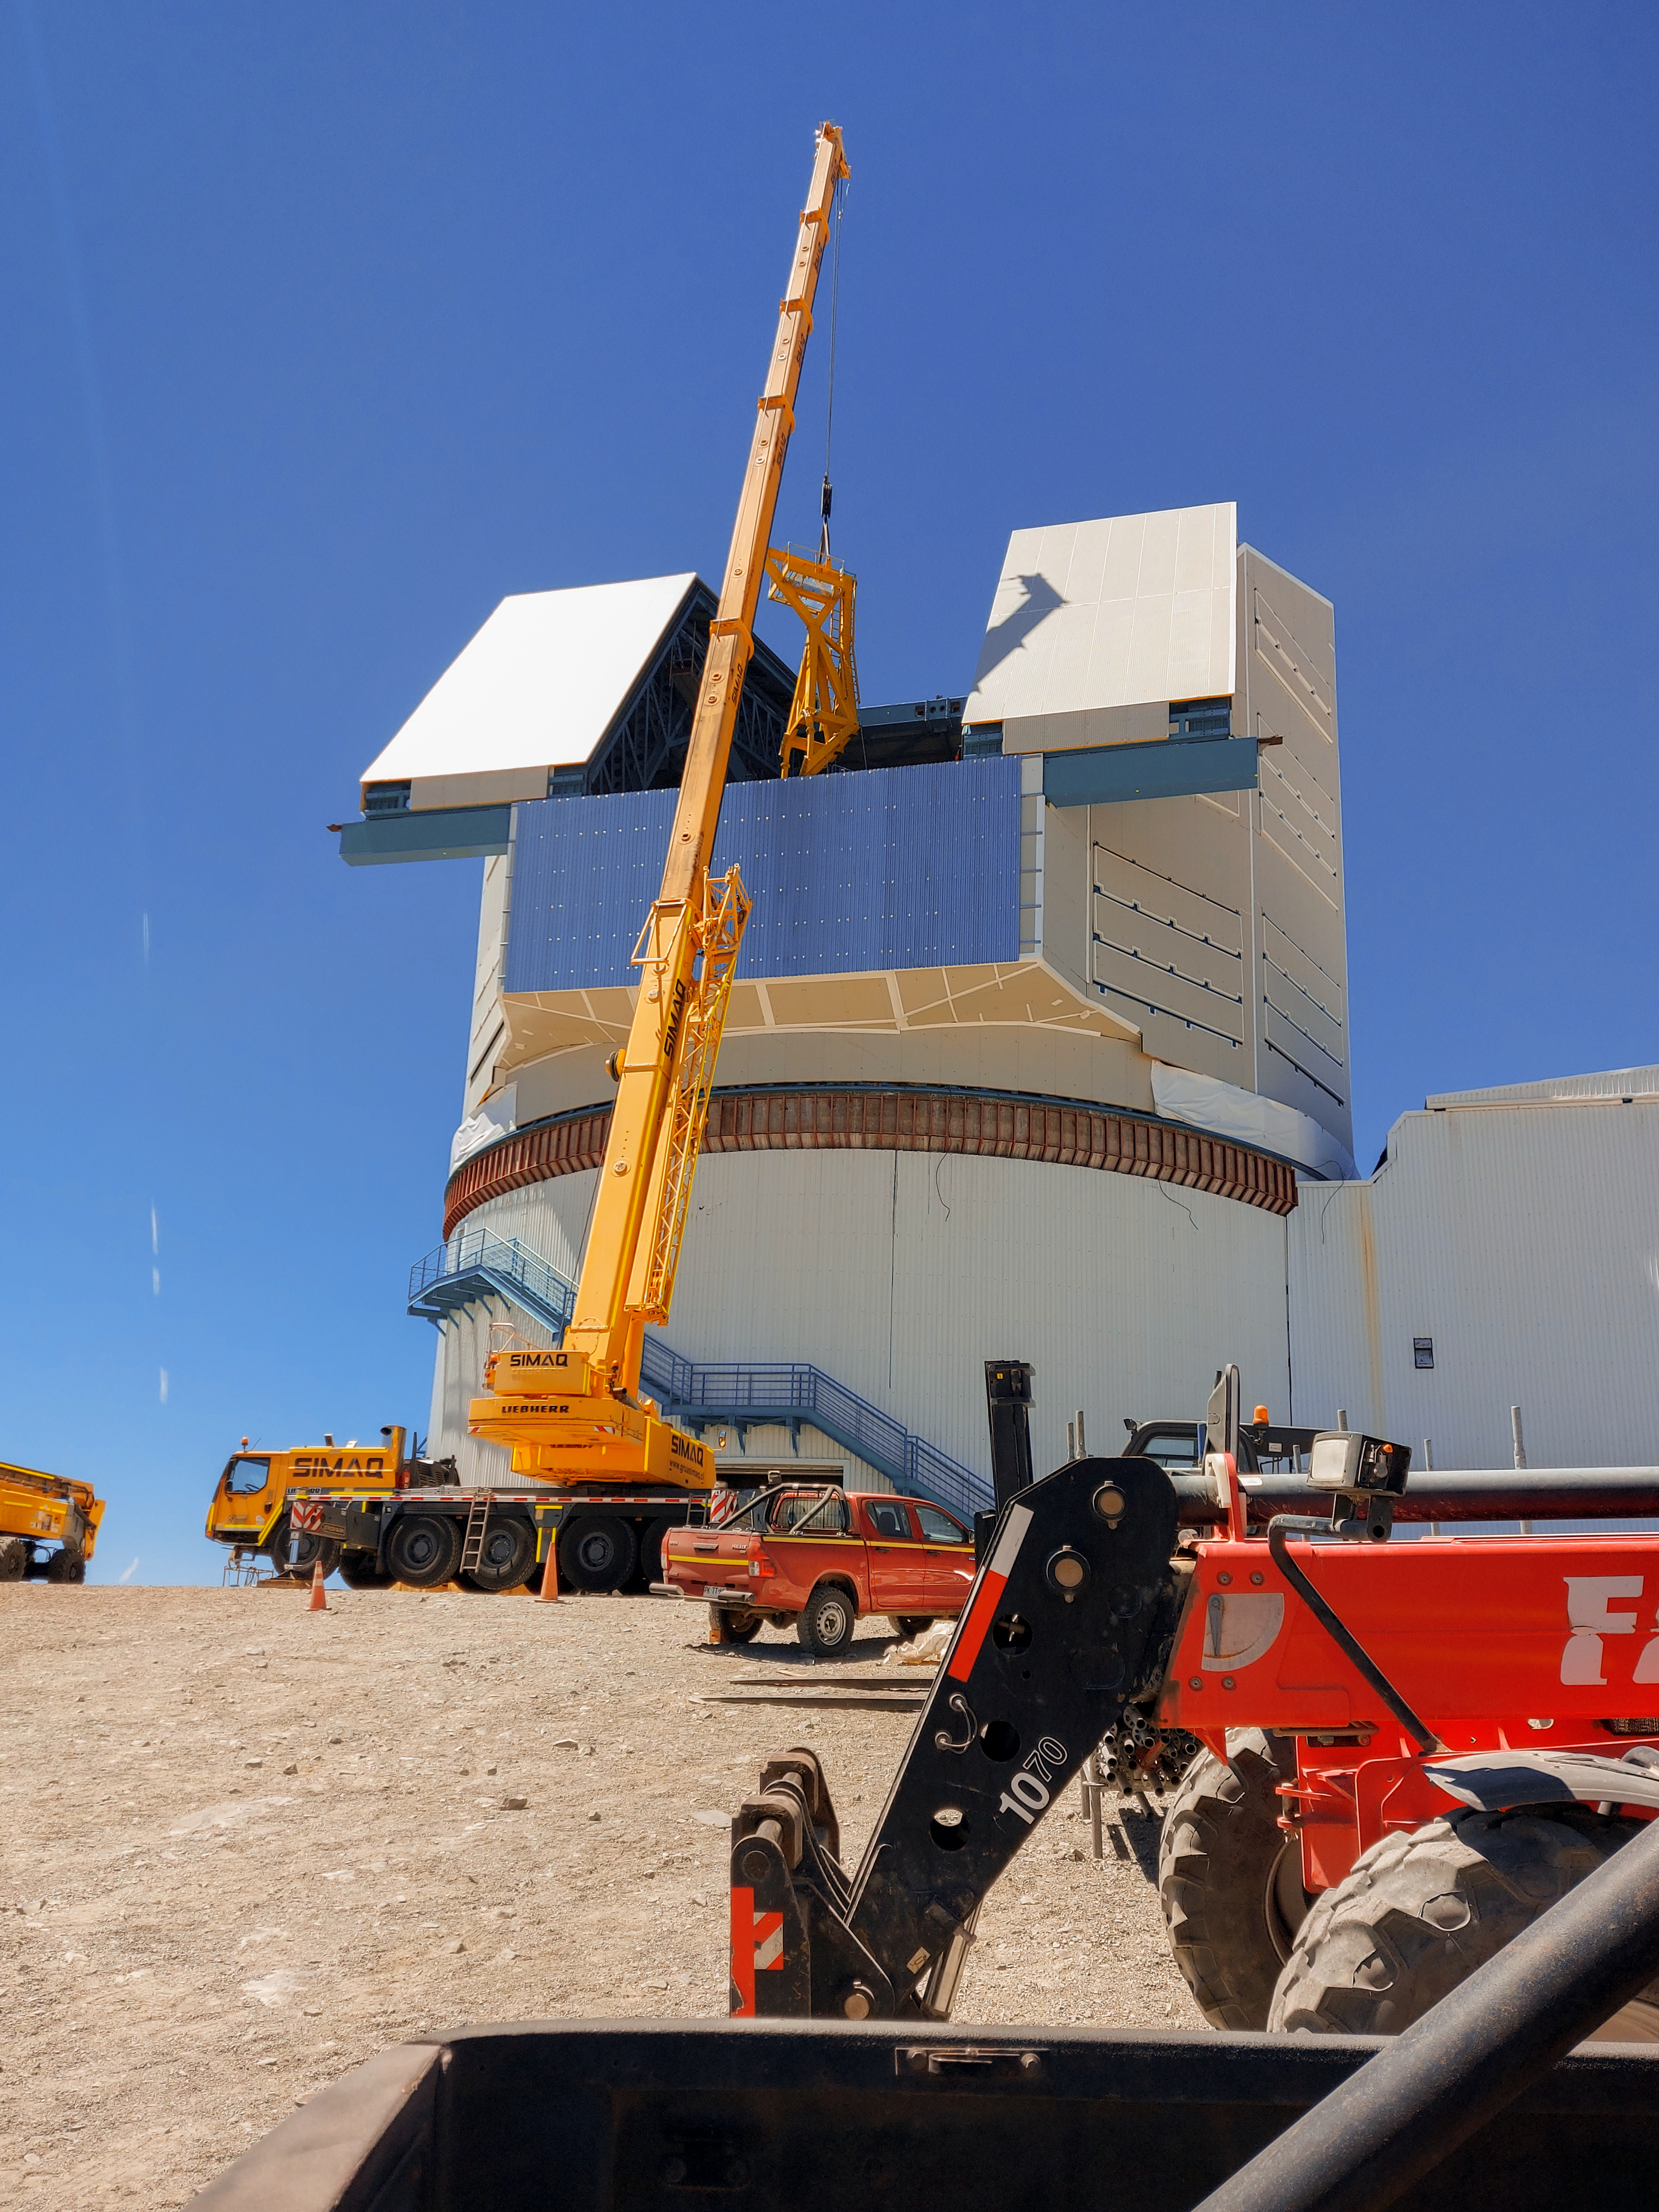

Lifting Rubin's Camera Lifter - another angle

On the summit in Chile, the Telescope Mount Assembly (TMA) Contractor UTE/Asturfeito is assembling a large lifting fixture that will be used to insert and extract the LSST Camera to and from the telescope during Operations. The first onsite use of that fixture is tentatively planned for the week of Nov. 8th to remove the currently installed camera mass simulator, and then reinsert it, in a test demonstration which will also help train Rubin staff. The detailed procedure for that maneuver was formally reviewed last week for safety, prerequisite conditions, and practical considerations. While this procedure was accomplished successfully at the TMA fabrication facility in Spain, it is a different challenge in the constrained space of the Rubin dome and utilizing the dome crane.

Credit: Vera C. Rubin Observatory/NOIRLab/AURA/NSF